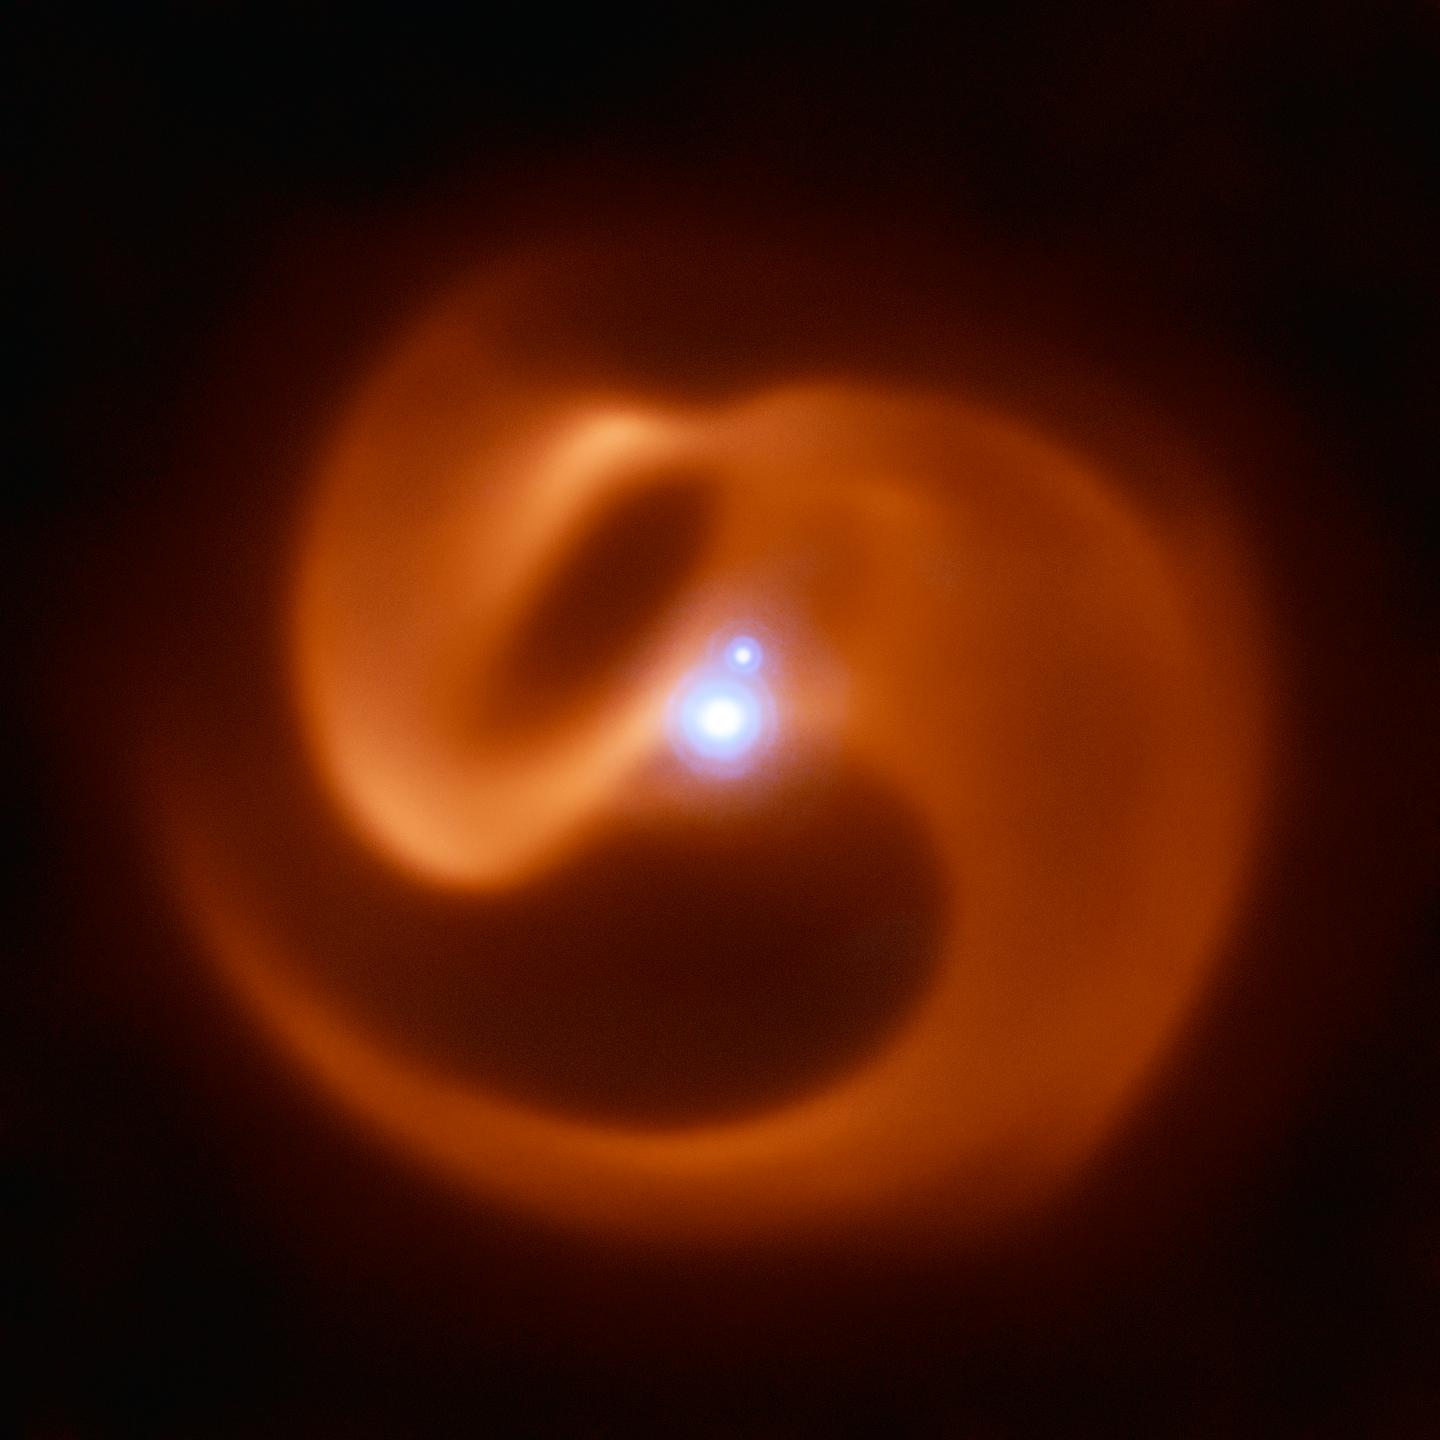

Coils of Apep

The VISIR instrument on ESO’s VLT captured this stunning image of a newly-discovered massive binary star system. Nicknamed Apep after an ancient Egyptian deity, it could be the first gamma-ray burst progenitor to be found in our galaxy.

Apep’s stellar winds have created the dust cloud surrounding the system, which consists of a binary star with a fainter companion. With 2 Wolf-Rayet stars orbiting each other in the binary, the serpentine swirls surrounding Apep are formed by the collision of two sets of powerful stellar winds, which create the spectacular dust plumes seen in the image.

The reddish pinwheel in this image is data from the VISIR instrument on ESO’s Very Large Telescope (VLT), and shows the spectacular plumes of dust surrounding Apep. The blue sources at the centre of the image are a triple star system — which consists of a binary star system and a companion single star bound together by gravity. Though only two star-like objects are visible in the image, the lower source is in fact an unresolved binary Wolf-Rayet star. The triple star system was captured by the NACO adaptive optics instrument on the VLT.

Credit: ESO/Callingham et al.